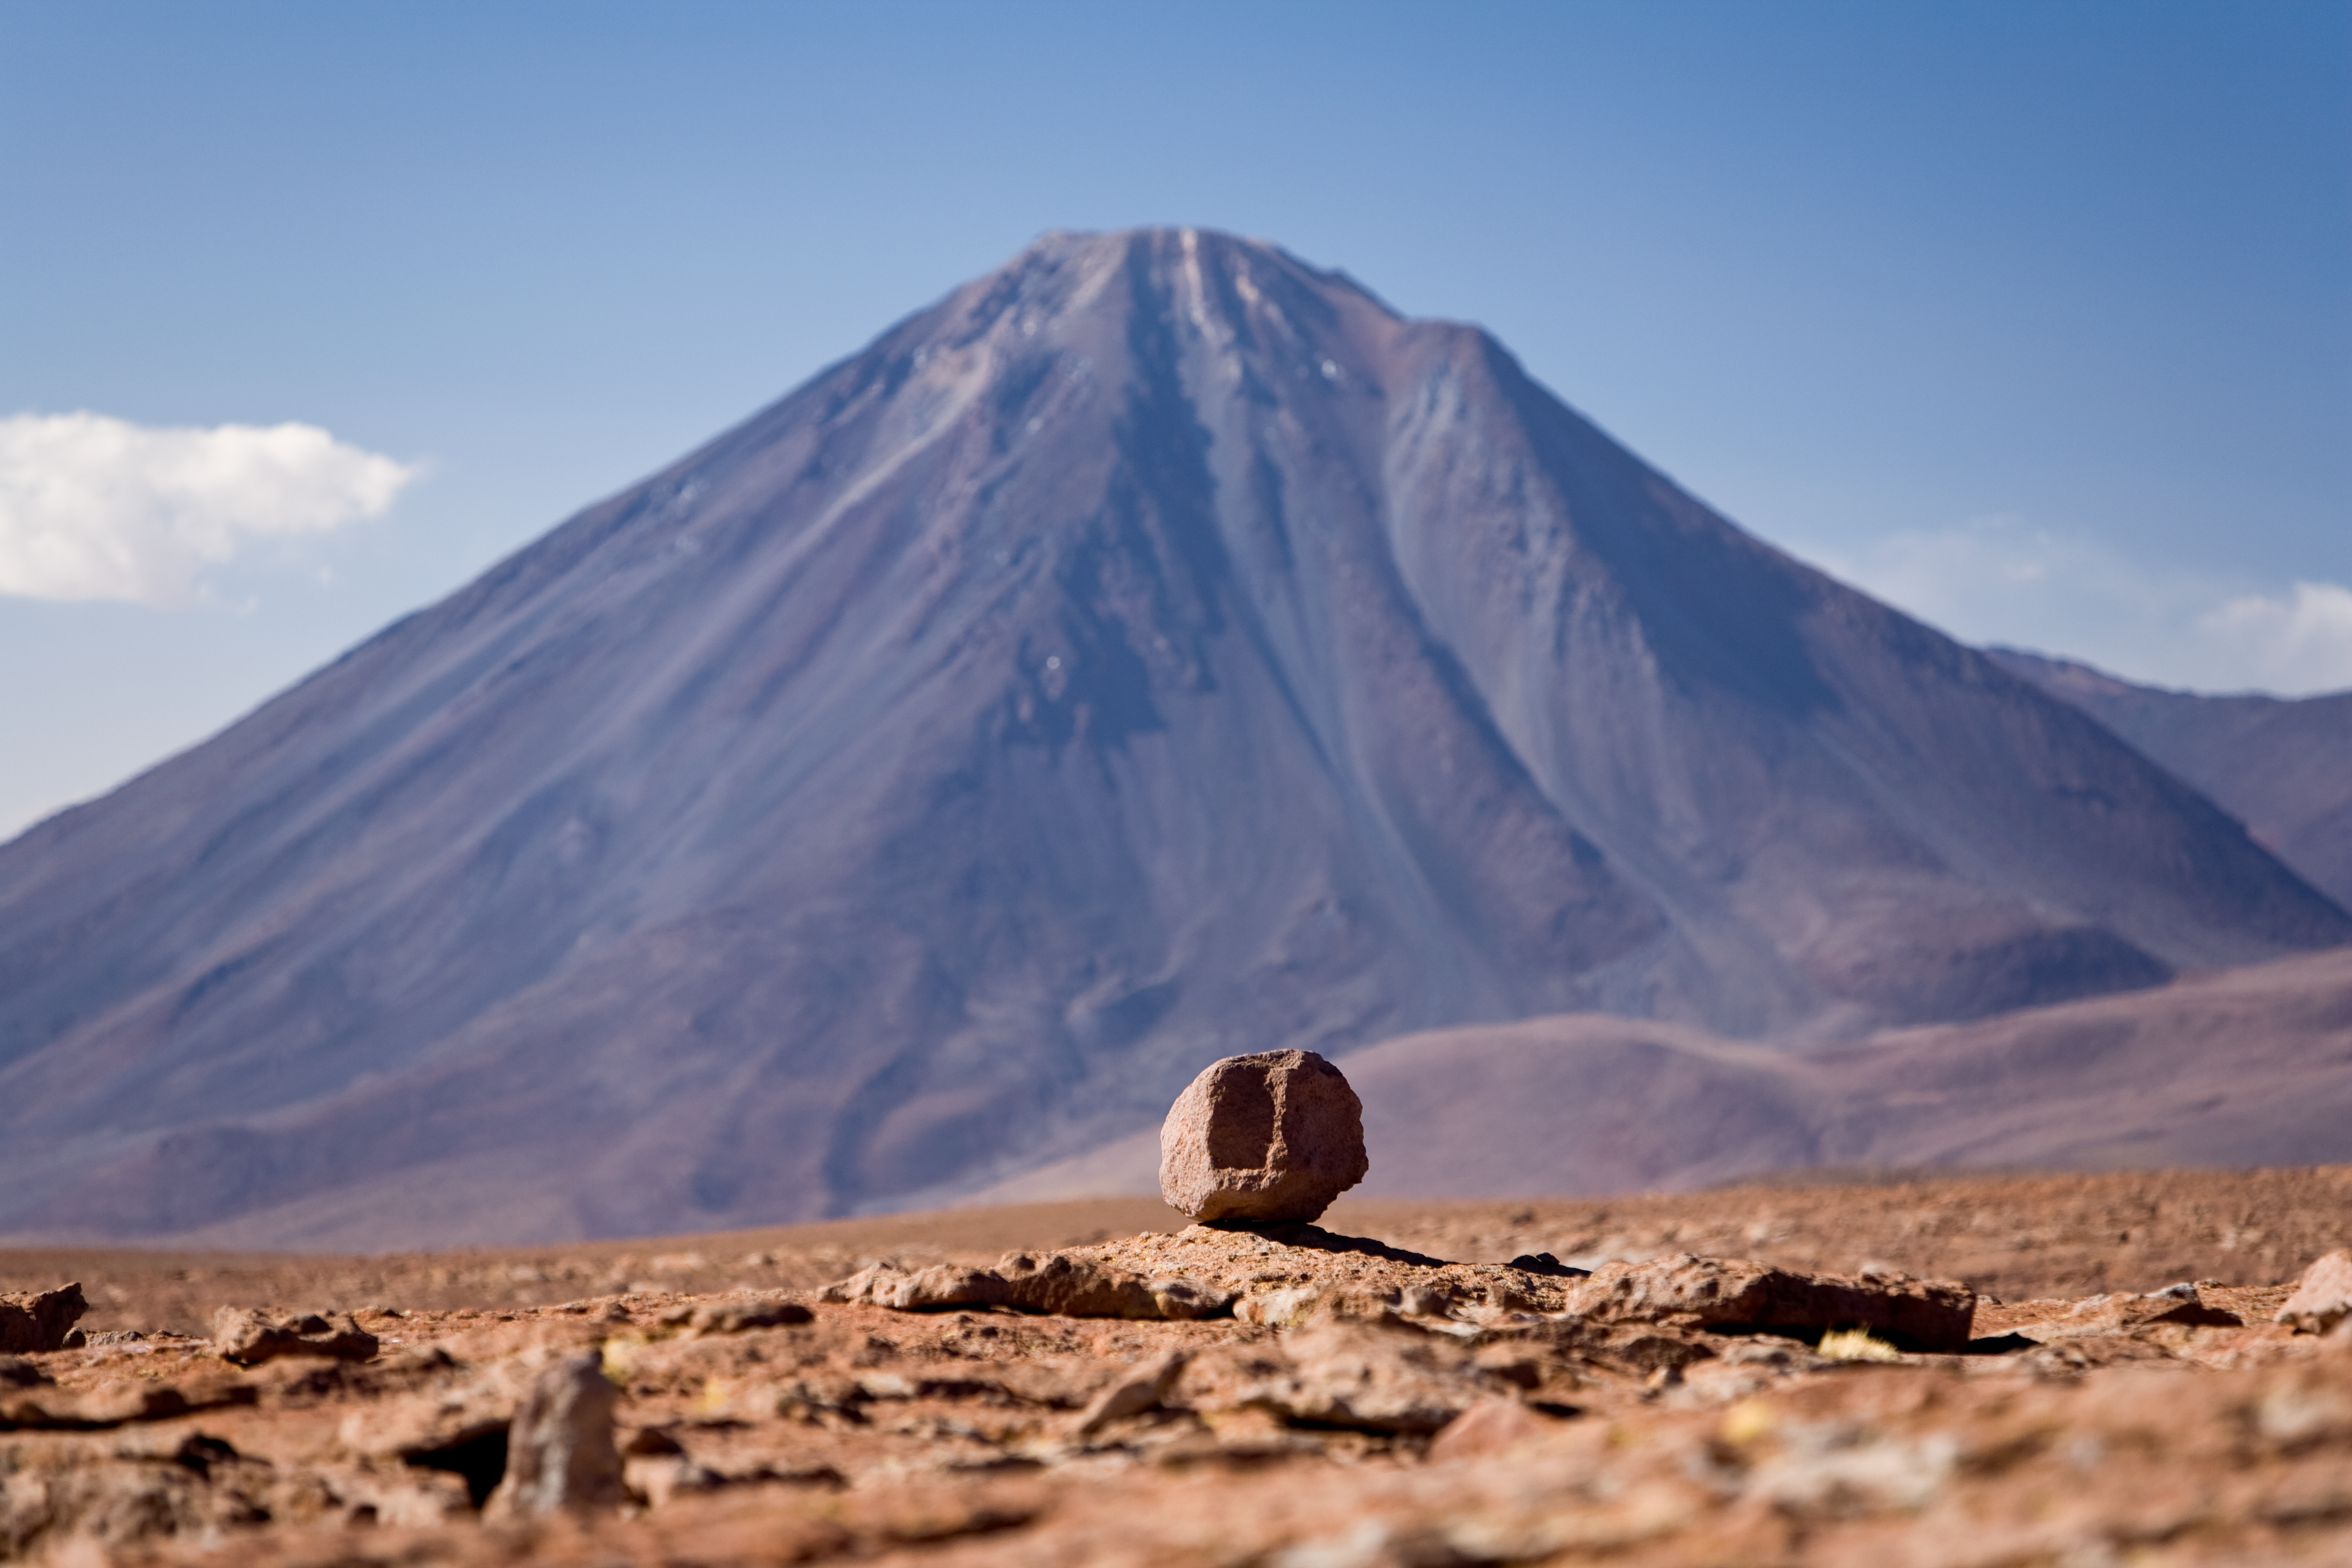

On the way to ALMA

Llicancabur seen from the access road towards ALMA's high site. The picture was taken at an altitude of about 4500m in January 2007.

Credit: ALMA (ESO/NAOJ/NRAO)